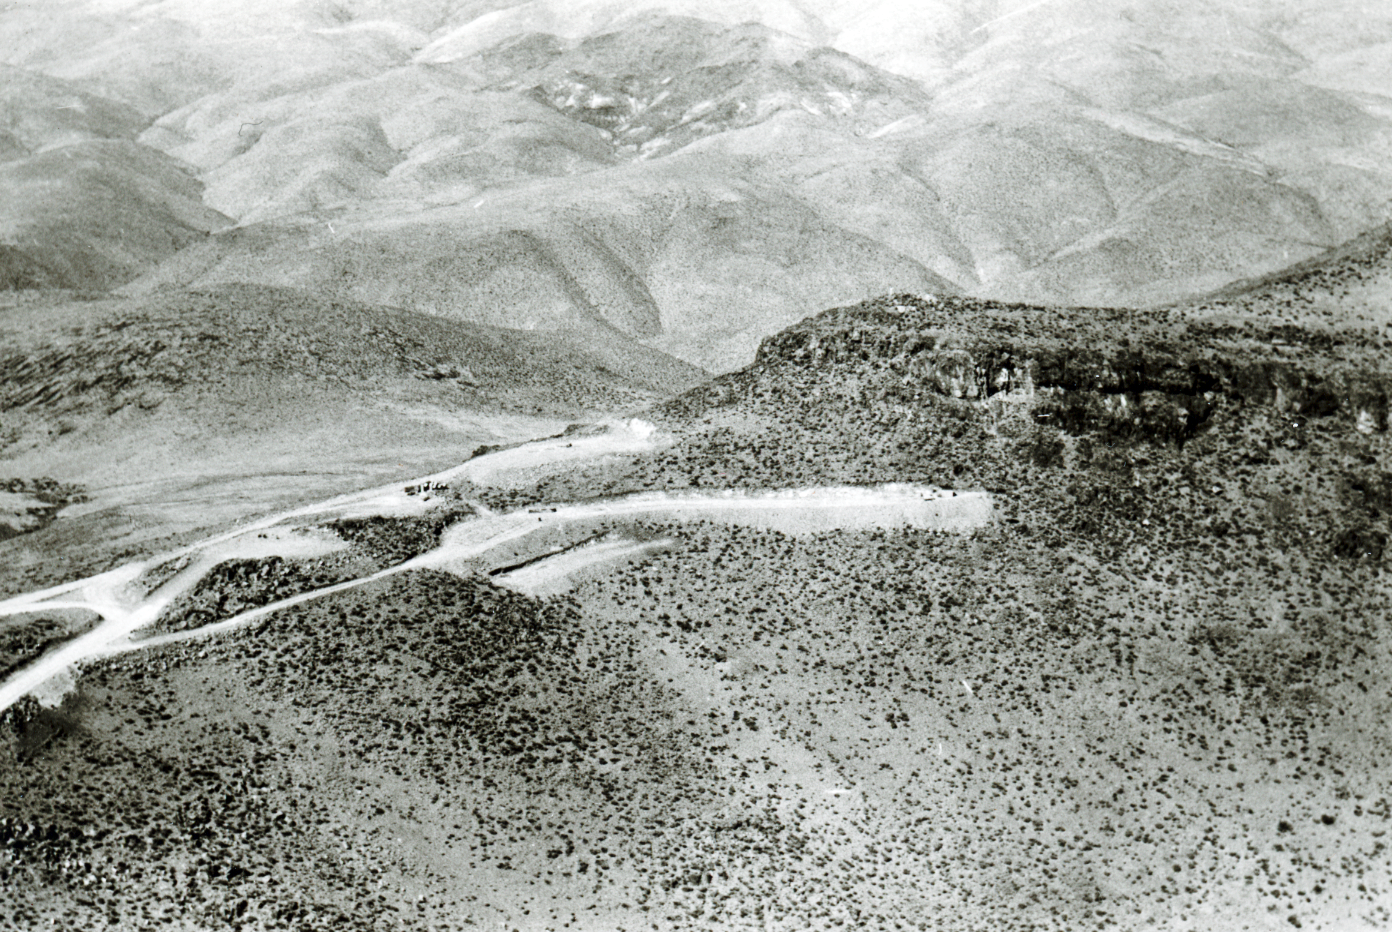

La Silla mountain view

Aerial view of the La Silla Observatory, 1966. The mountain top at right and spaces for the observers' houses below.

Credit: ESO/R. Holder